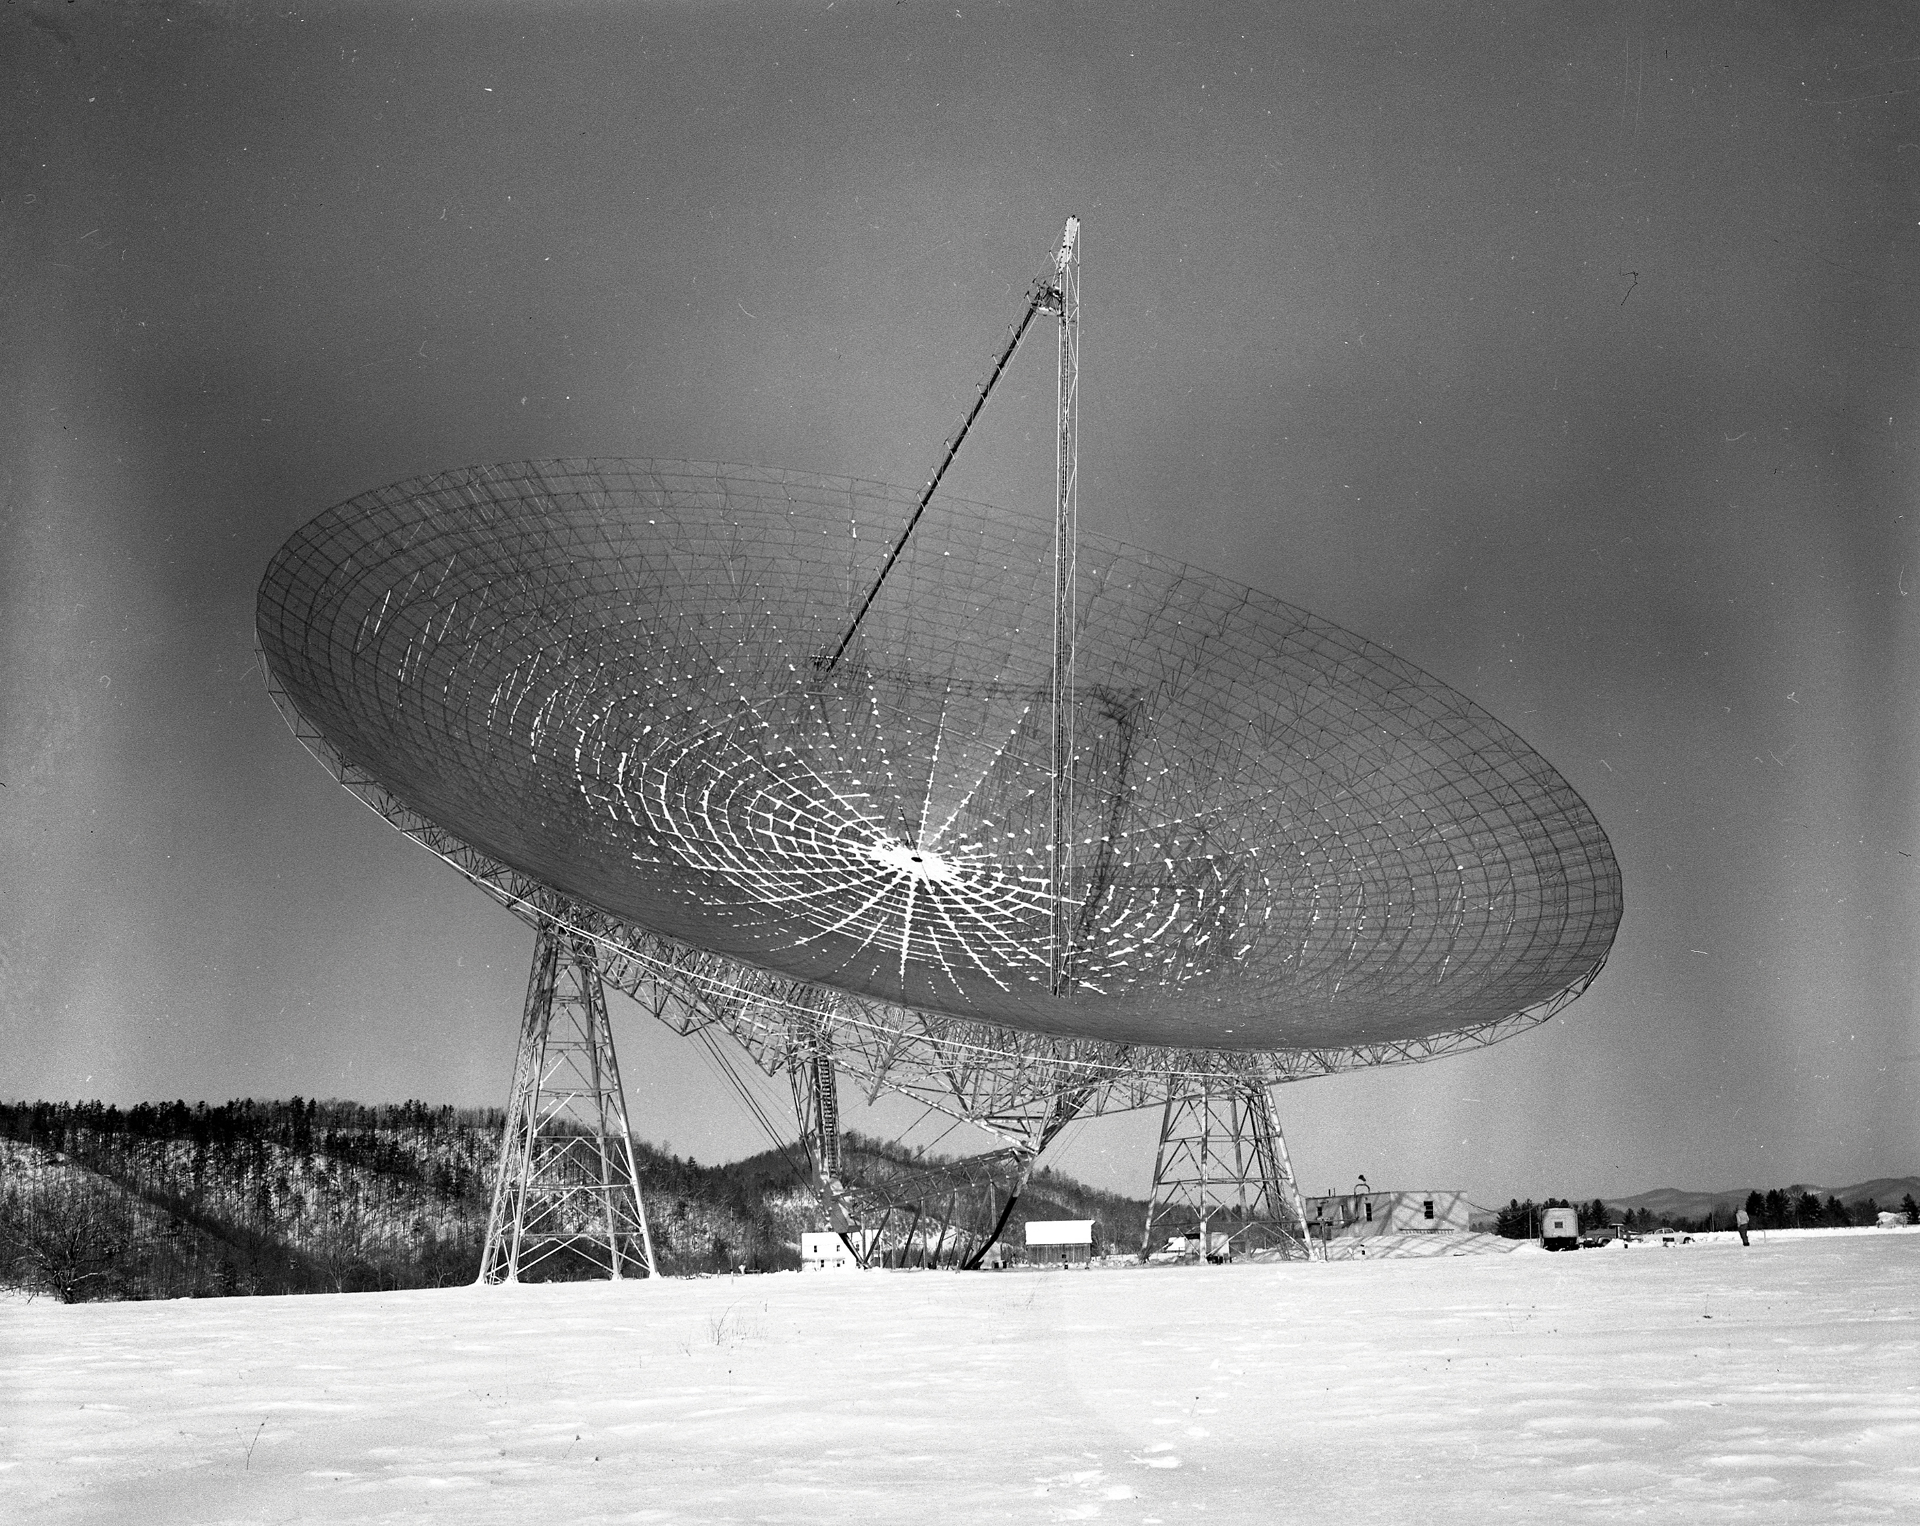

Snow Settles on the 300-foot

Although the surface of the 300-foot telescope in Green Bank, west Virginia was made of aluminum mesh, it still gathered snow. To remove it, telescope operators could dip the dish and hope the snow slid off, shovel it off, or try more creative means of releasing the burden from the dish. One method used was lighting fires underneath the mesh; however, these were soon extinguished by their own successful snow melting prowess. Another technique was an early form of industrial snow-blower -- a Rolls-Royce jet engine!

Credit: NRAO/AUI/NSF